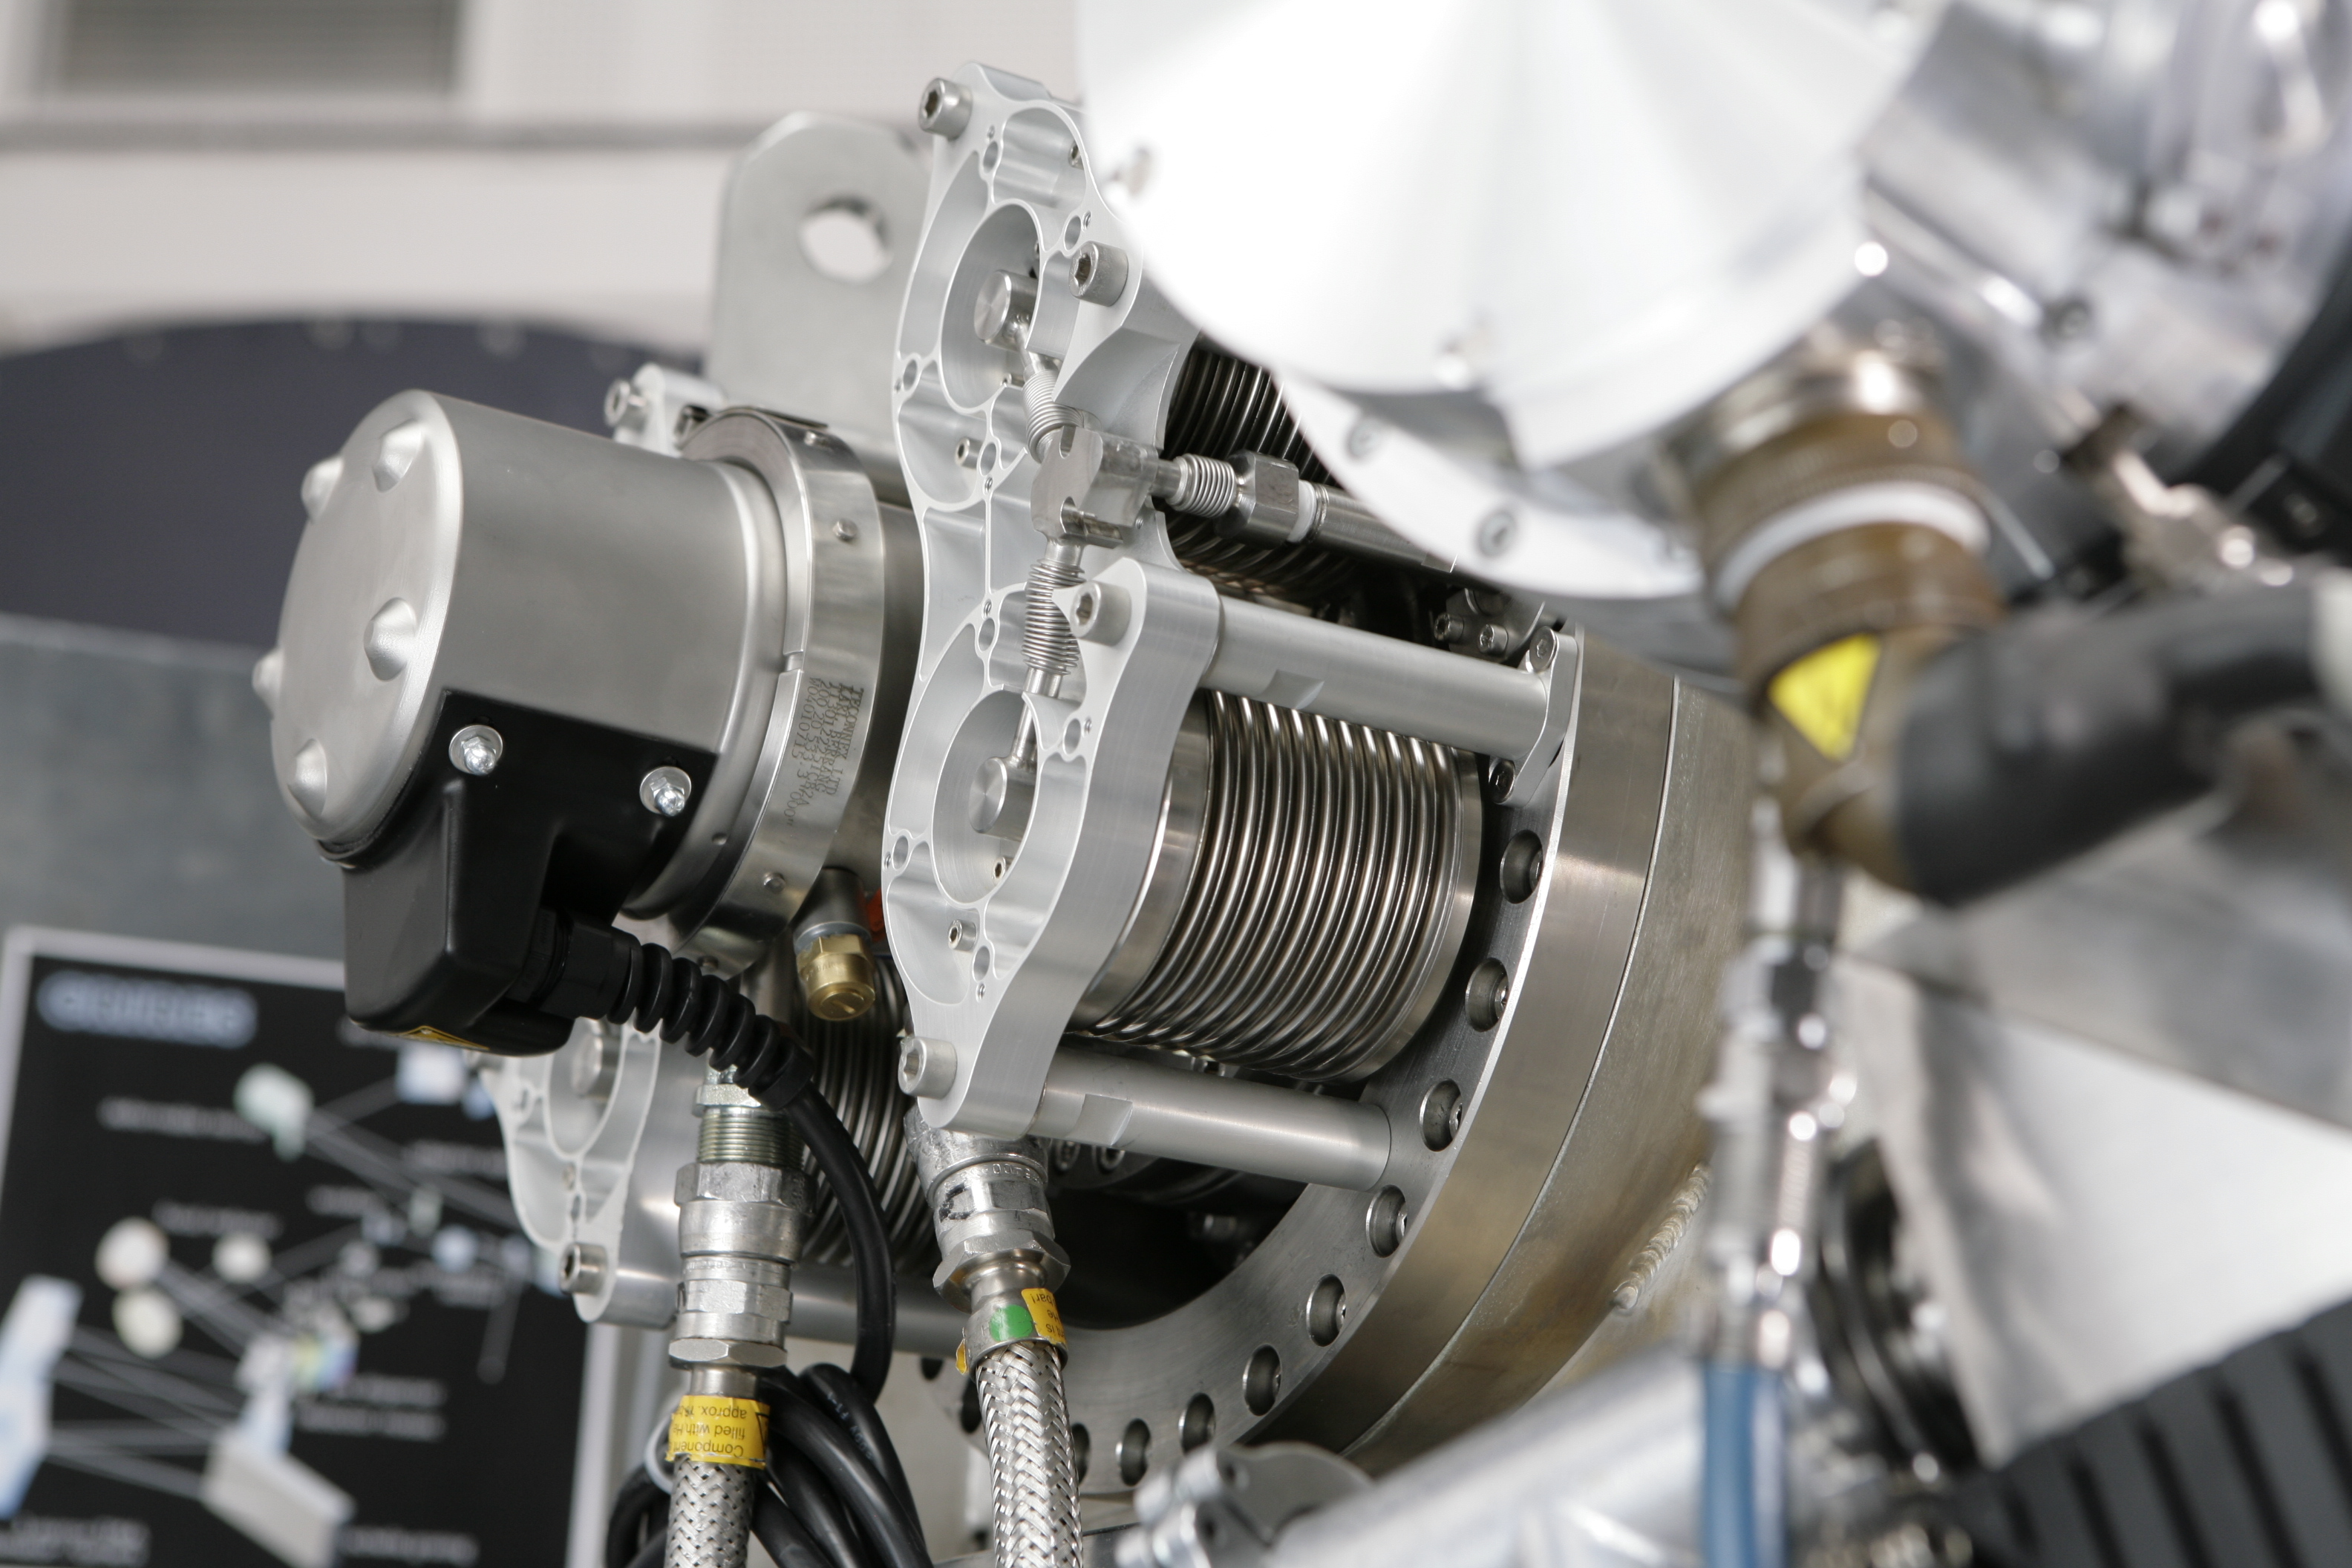

CRIRES

The CRIRES instrument in February 2006.

Credit: ESO